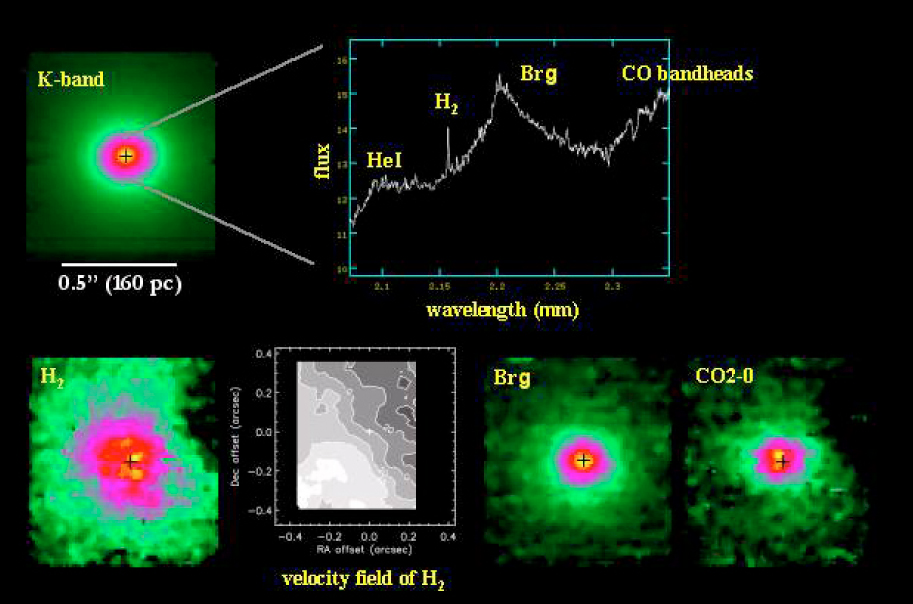

SINFONI Observations of the AGN Galaxy NGC 7469

NGC 7469 was observed in K band (wavelength 2 µm) using the nucleus to guide the adaptive optics. The width of each slitlet was 0.025 arcsec and the seeing was 1.1 arcsec. The total integration time on the galaxy was 70 min "on-source". To the upper left is a K-band image (2 µm) of the central arcsec of the NGC7469 and to the upper right, the spectrum of the nucleus. To the lower left is an image of the molecular hydrogen line, together with its rotation curve. There is an image in the light of ionized hydrogen (Bracket-gamma line) at the lower middle and an image of the CO 2-0 absorption bandhead which traces young stars (lower right).

Credit: ESO